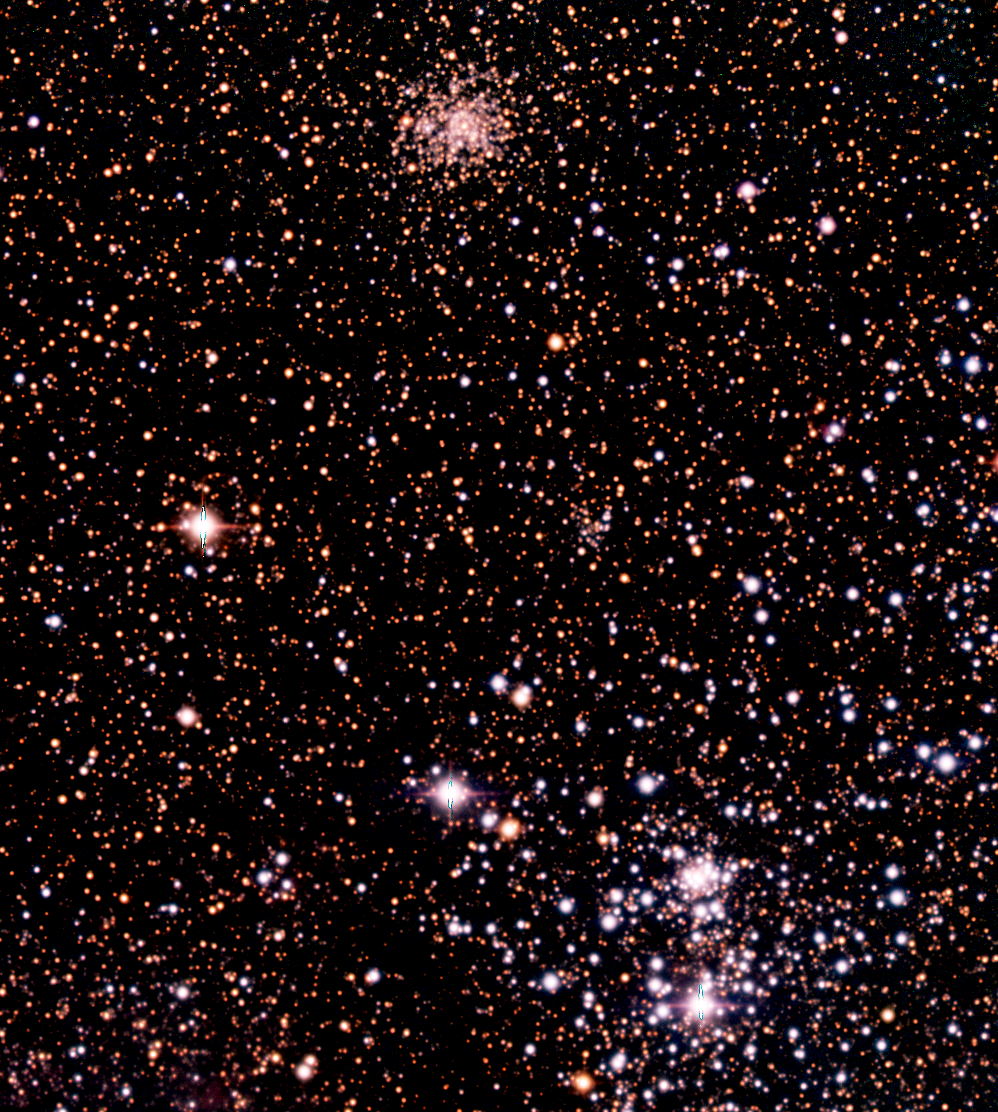

In Tarantula territory (e)

This image displays a rich field NW of the centre of the Tarantula Nebula, with the globular cluster KMHK 1137[2] near the upper edge. This image is part of a reproduction of a composite colour image of the Tarantula Nebula in the Large Magellanic Cloud (LMC) and its surroundings. The LMC is a satellite galaxy to our Milky Way system, located in the southern constellation Dorado (The Swordfish) at a distance of approximately 170,000 light-years. The image is based on 15 exposures in the visual part of the spectrum with the Wide Field Imager (WFI) camera on the 2.2-m MPG/ESO telescope at the La Silla Observatory.

Credit: ESO